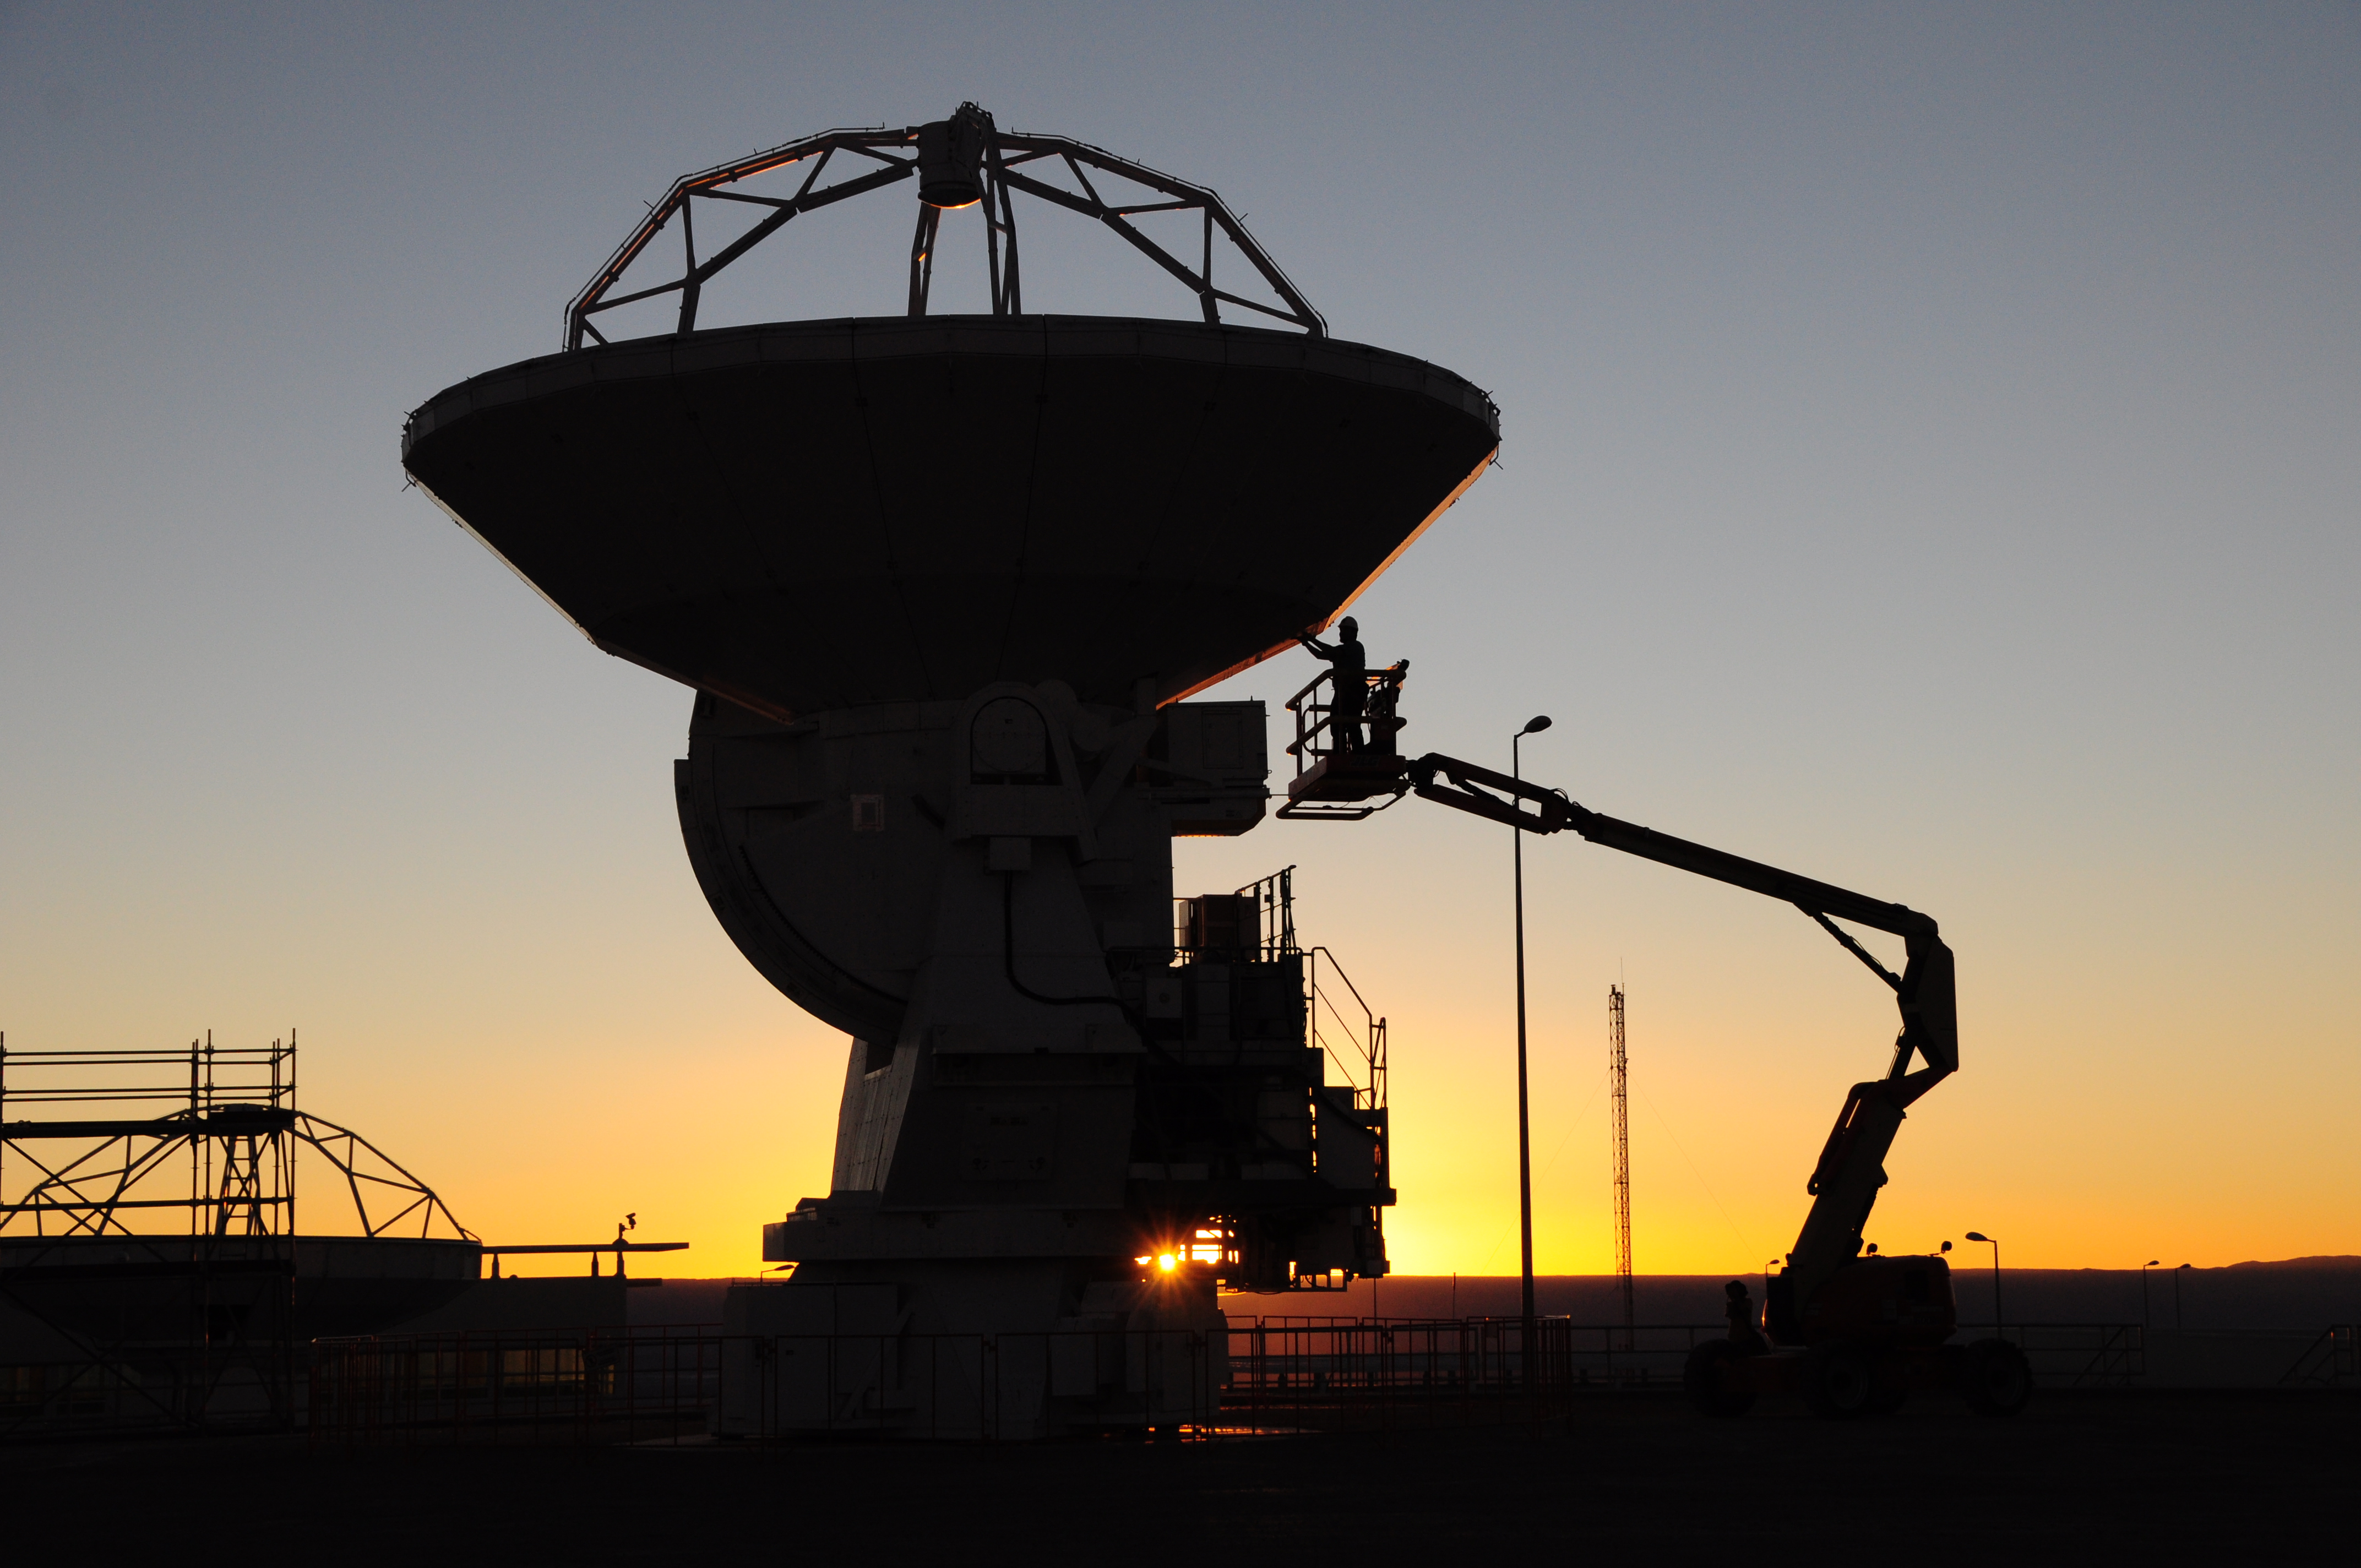

Maintenance technicians

Maintenance technicians, an antenna and a man lift.

Credit: ALMA (ESO/NAOJ/NRAO)